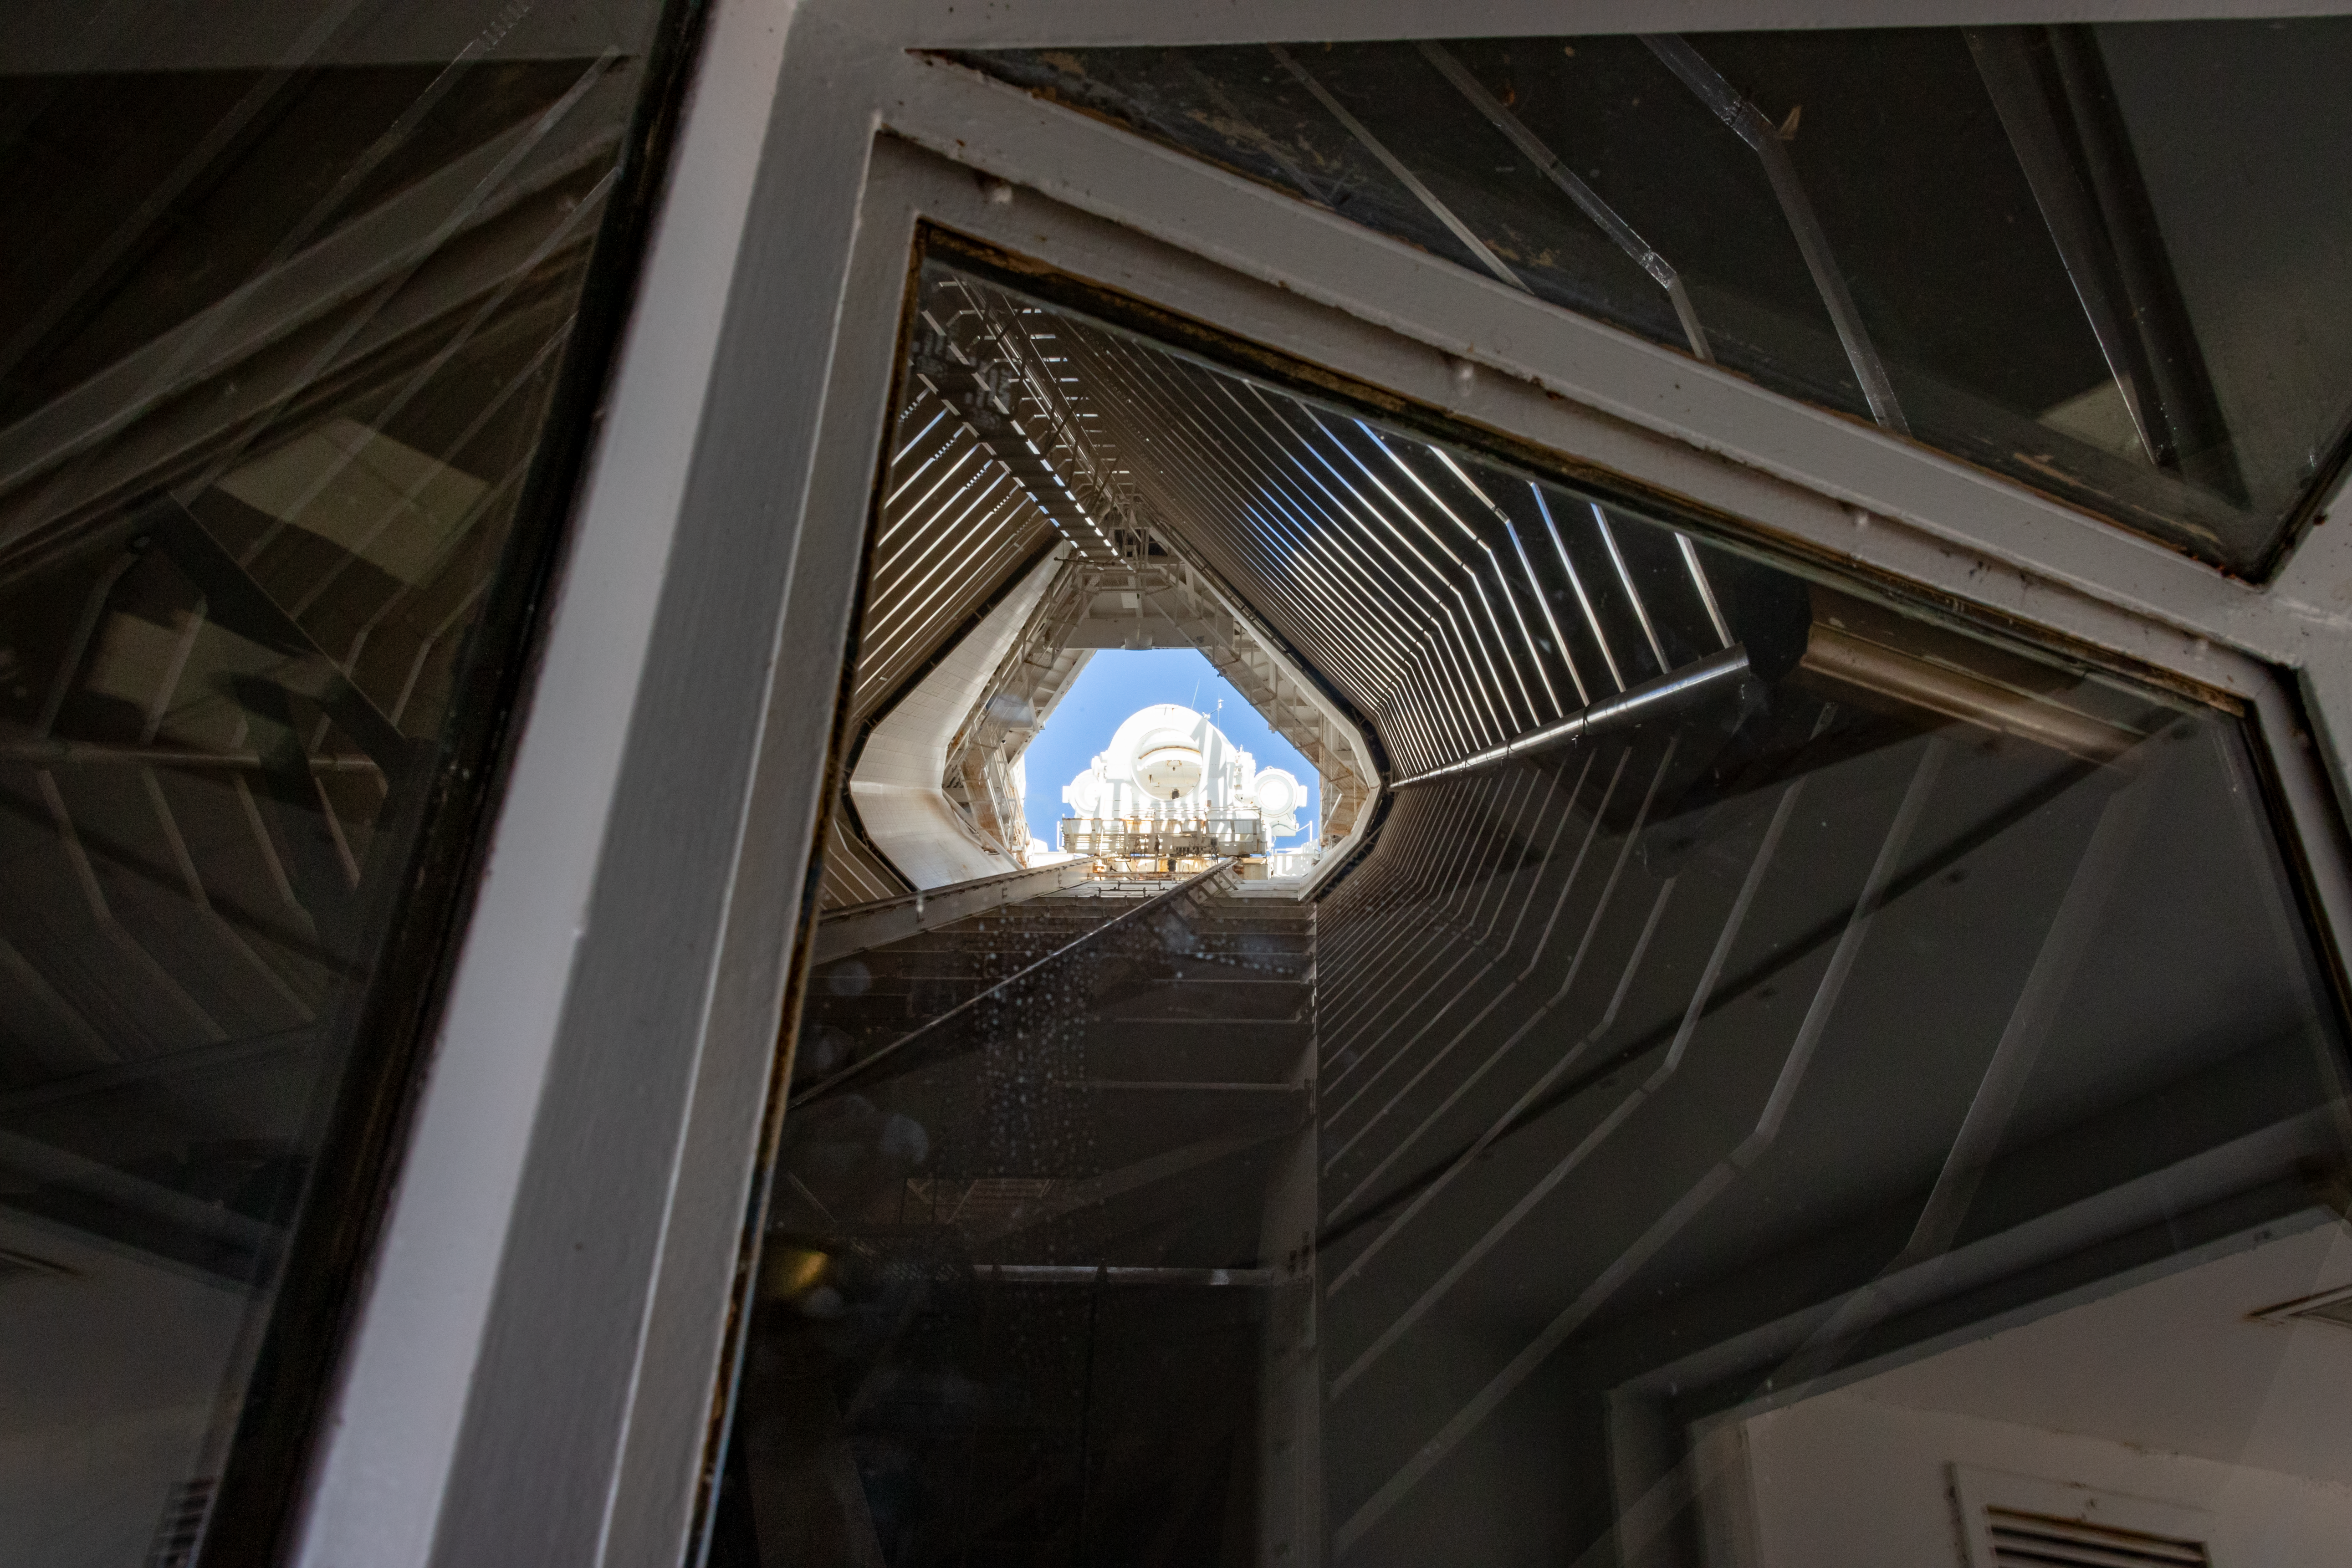

McMath-Pierce Solar Telescope shaft and heliostat

A view from the visitor's gallery up to the top of the McMath-Pierce Solar Telescope.

Credit: International Gemini Observatory/NSF NOIRLab/AURA/J. Pollard